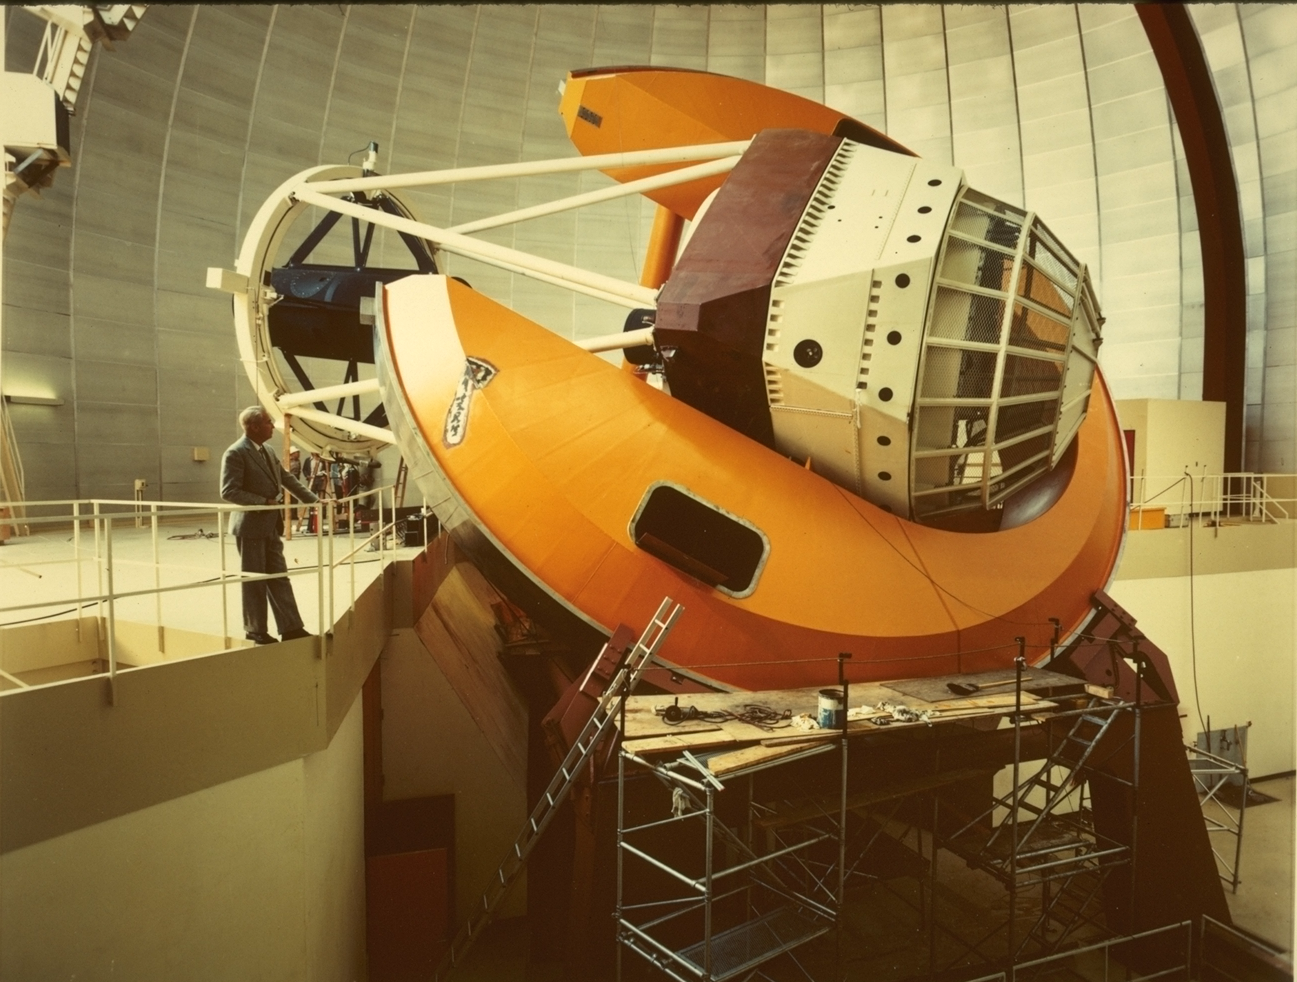

KPNO 4-meter

Dr Nicholas Mayall with the 4-meter telescope named after him, at the Kitt Peak National Observatory near Tucson, Arizona.

Credit: NOIRLab/NSF/AURA